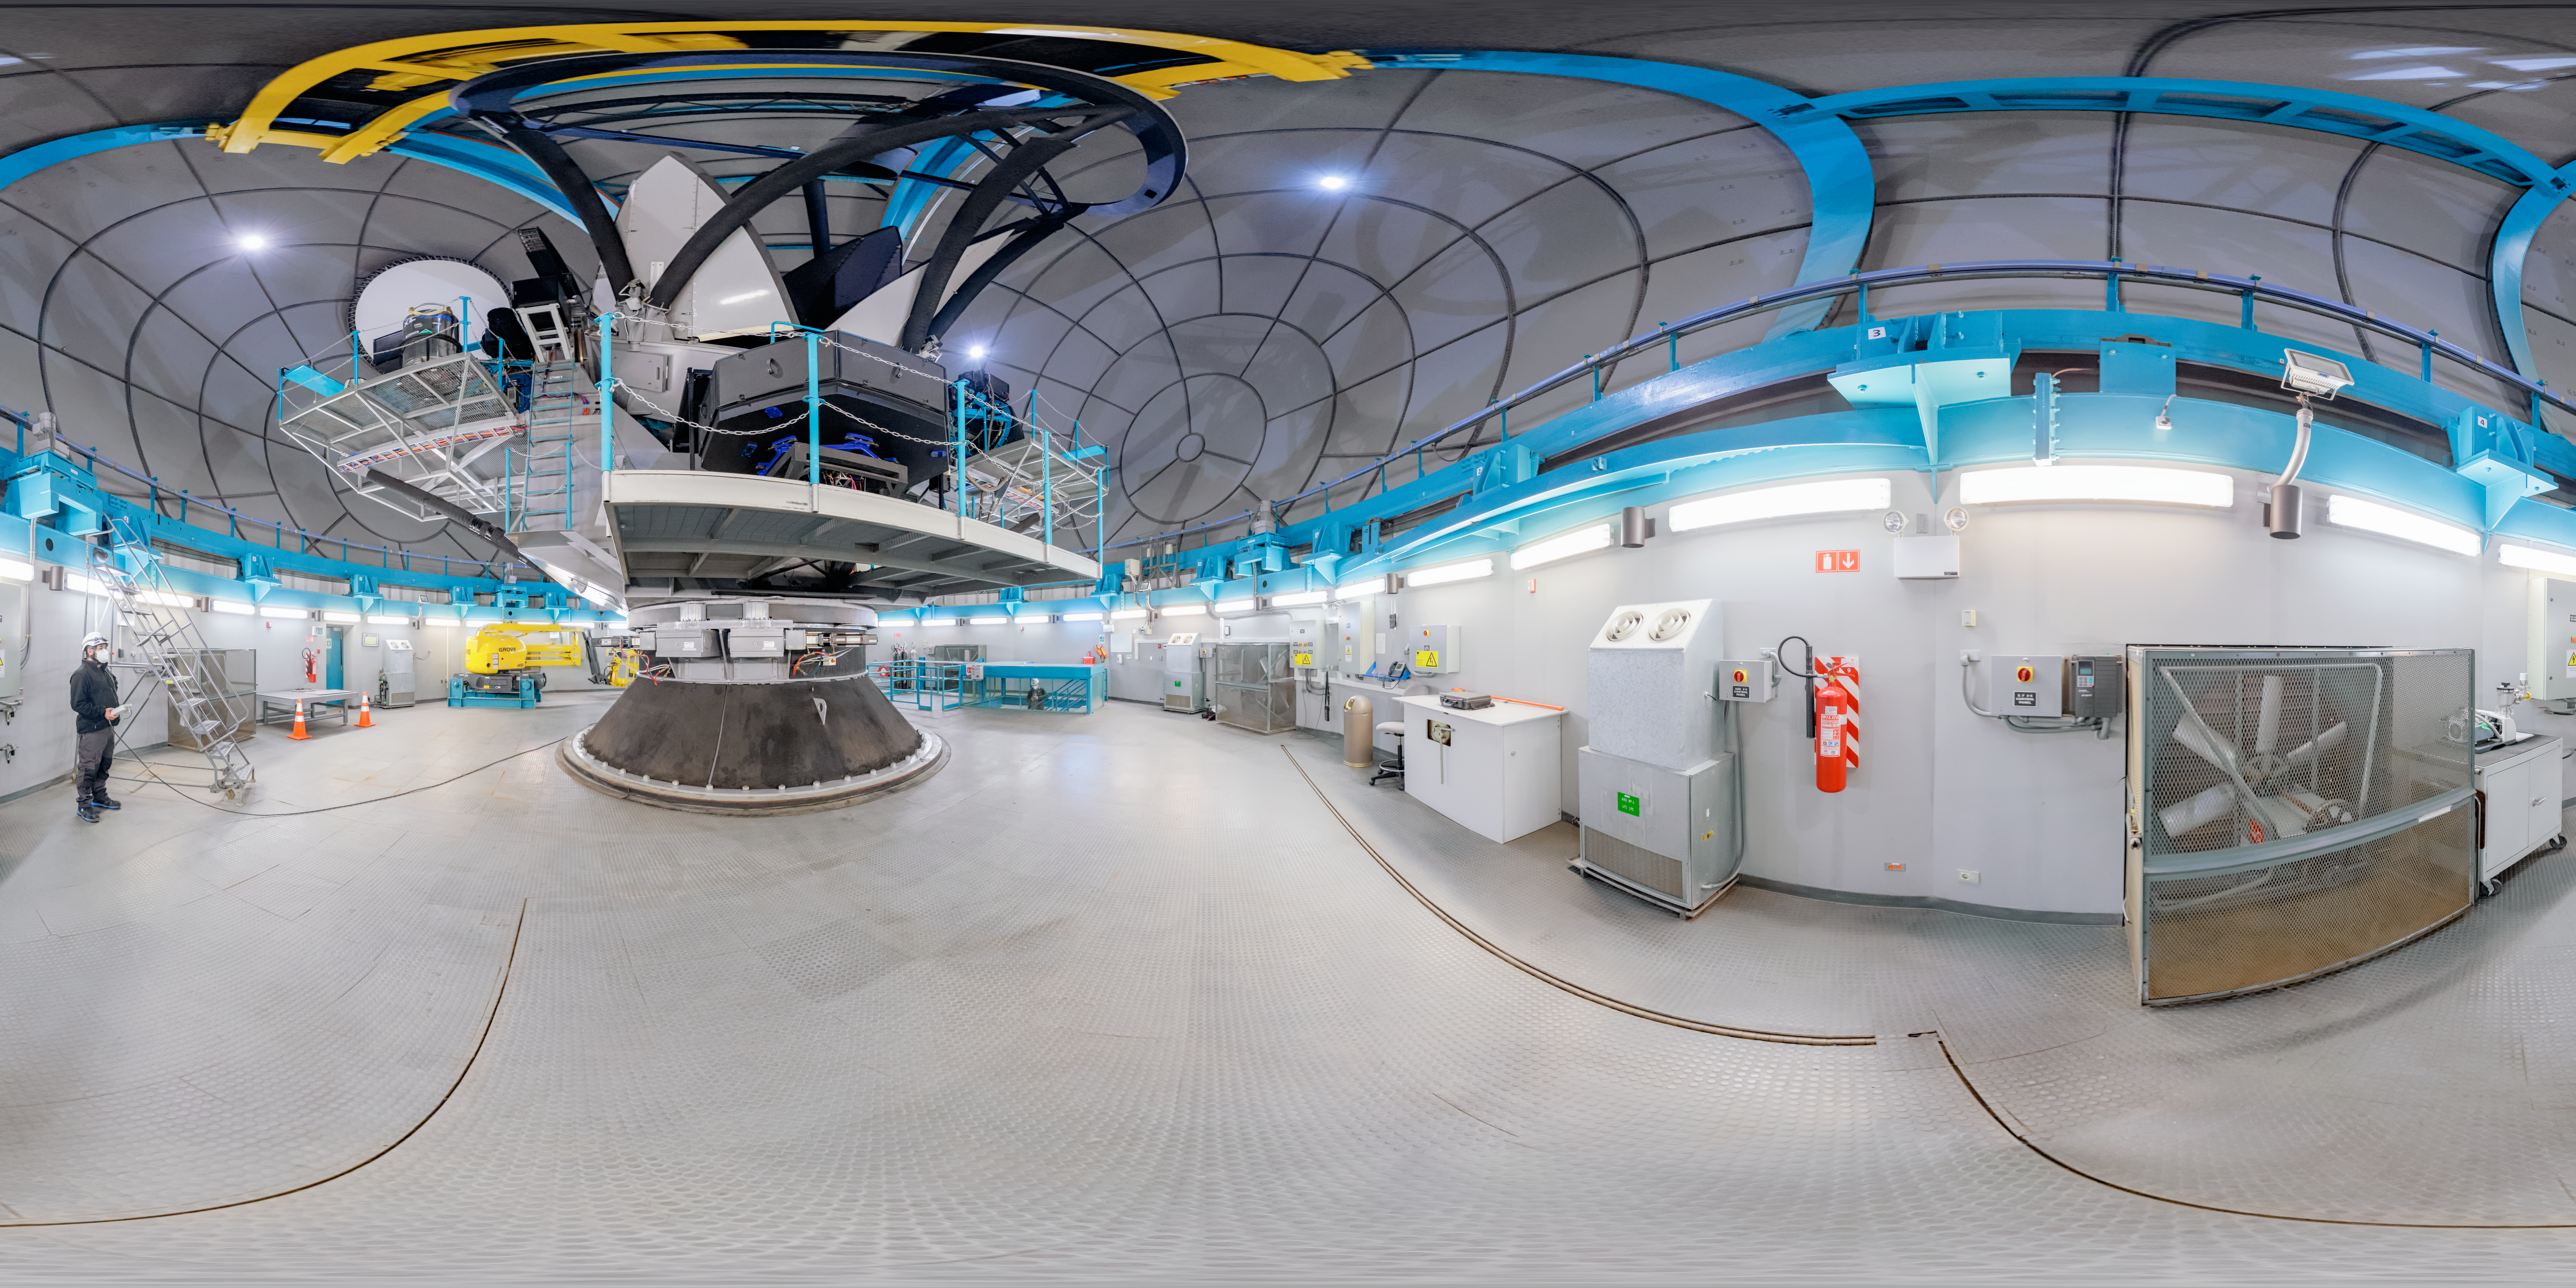

SOAR Telescope Interior 360 Panorama

A 360 panorama inside the SOAR telescope's dome, with the telescope itself visible, on Cerro Pachón in Chile.

A fulldome version of this image can be viewed here.

Credit: NOIRLab/NSF/AURA/P. Horálek